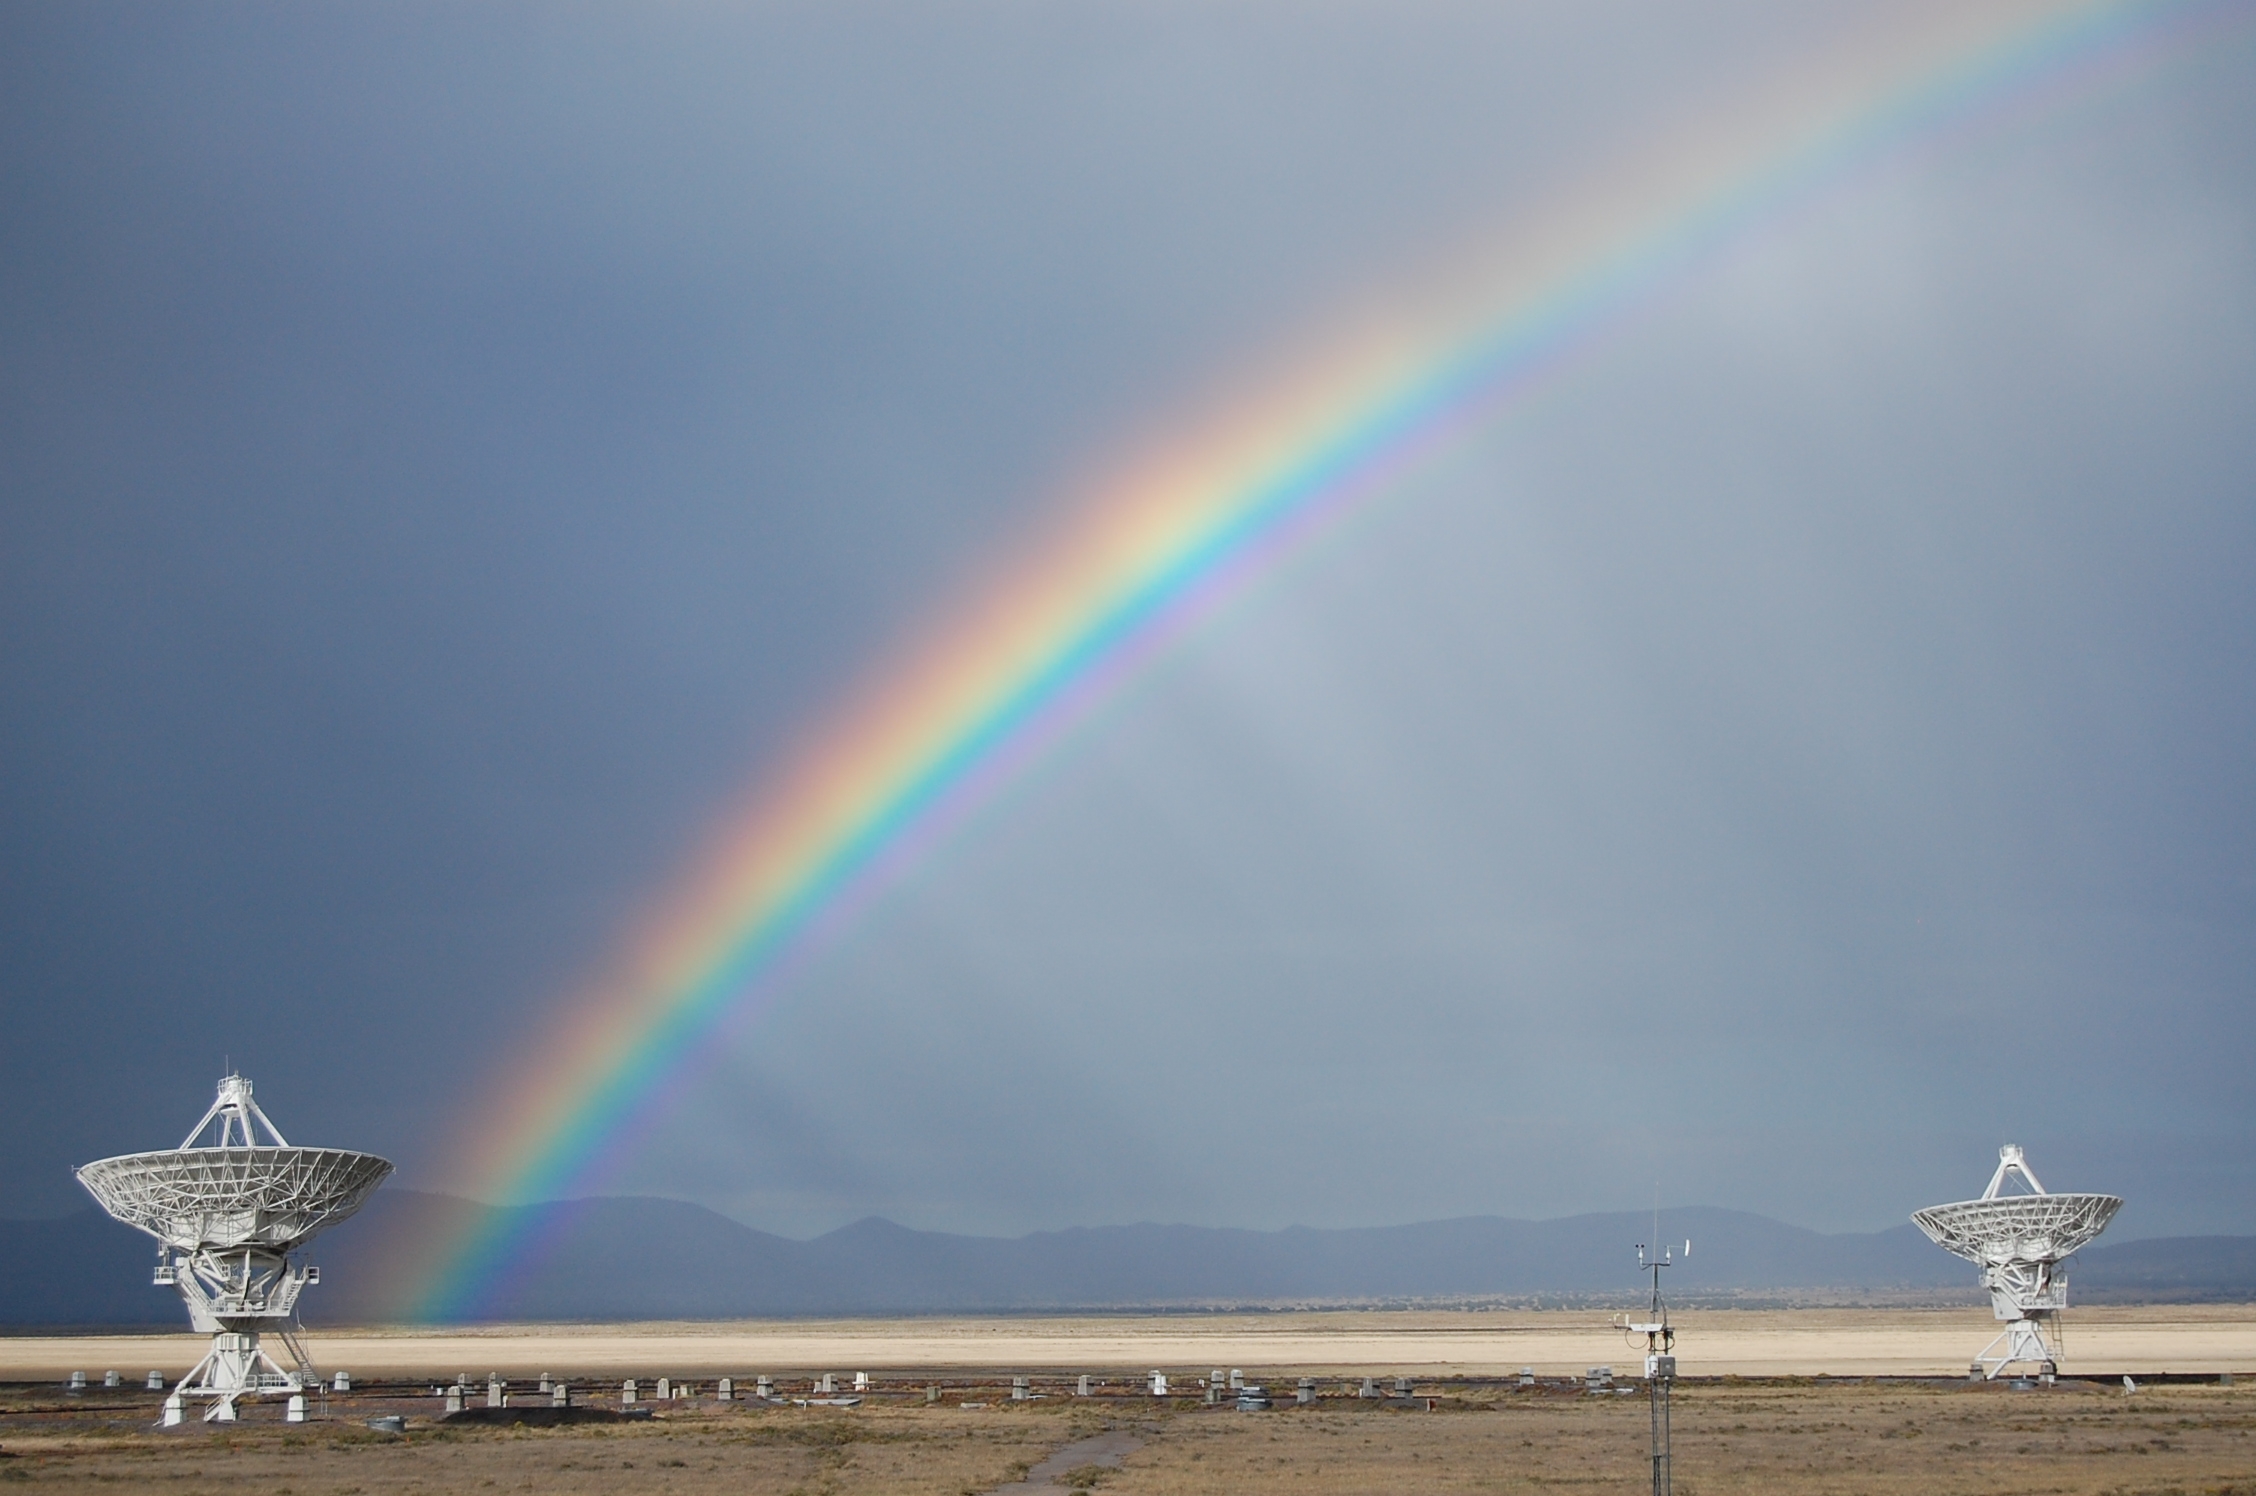

Rainbow Over the VLA

Credit: NRAO/AUI/NSF